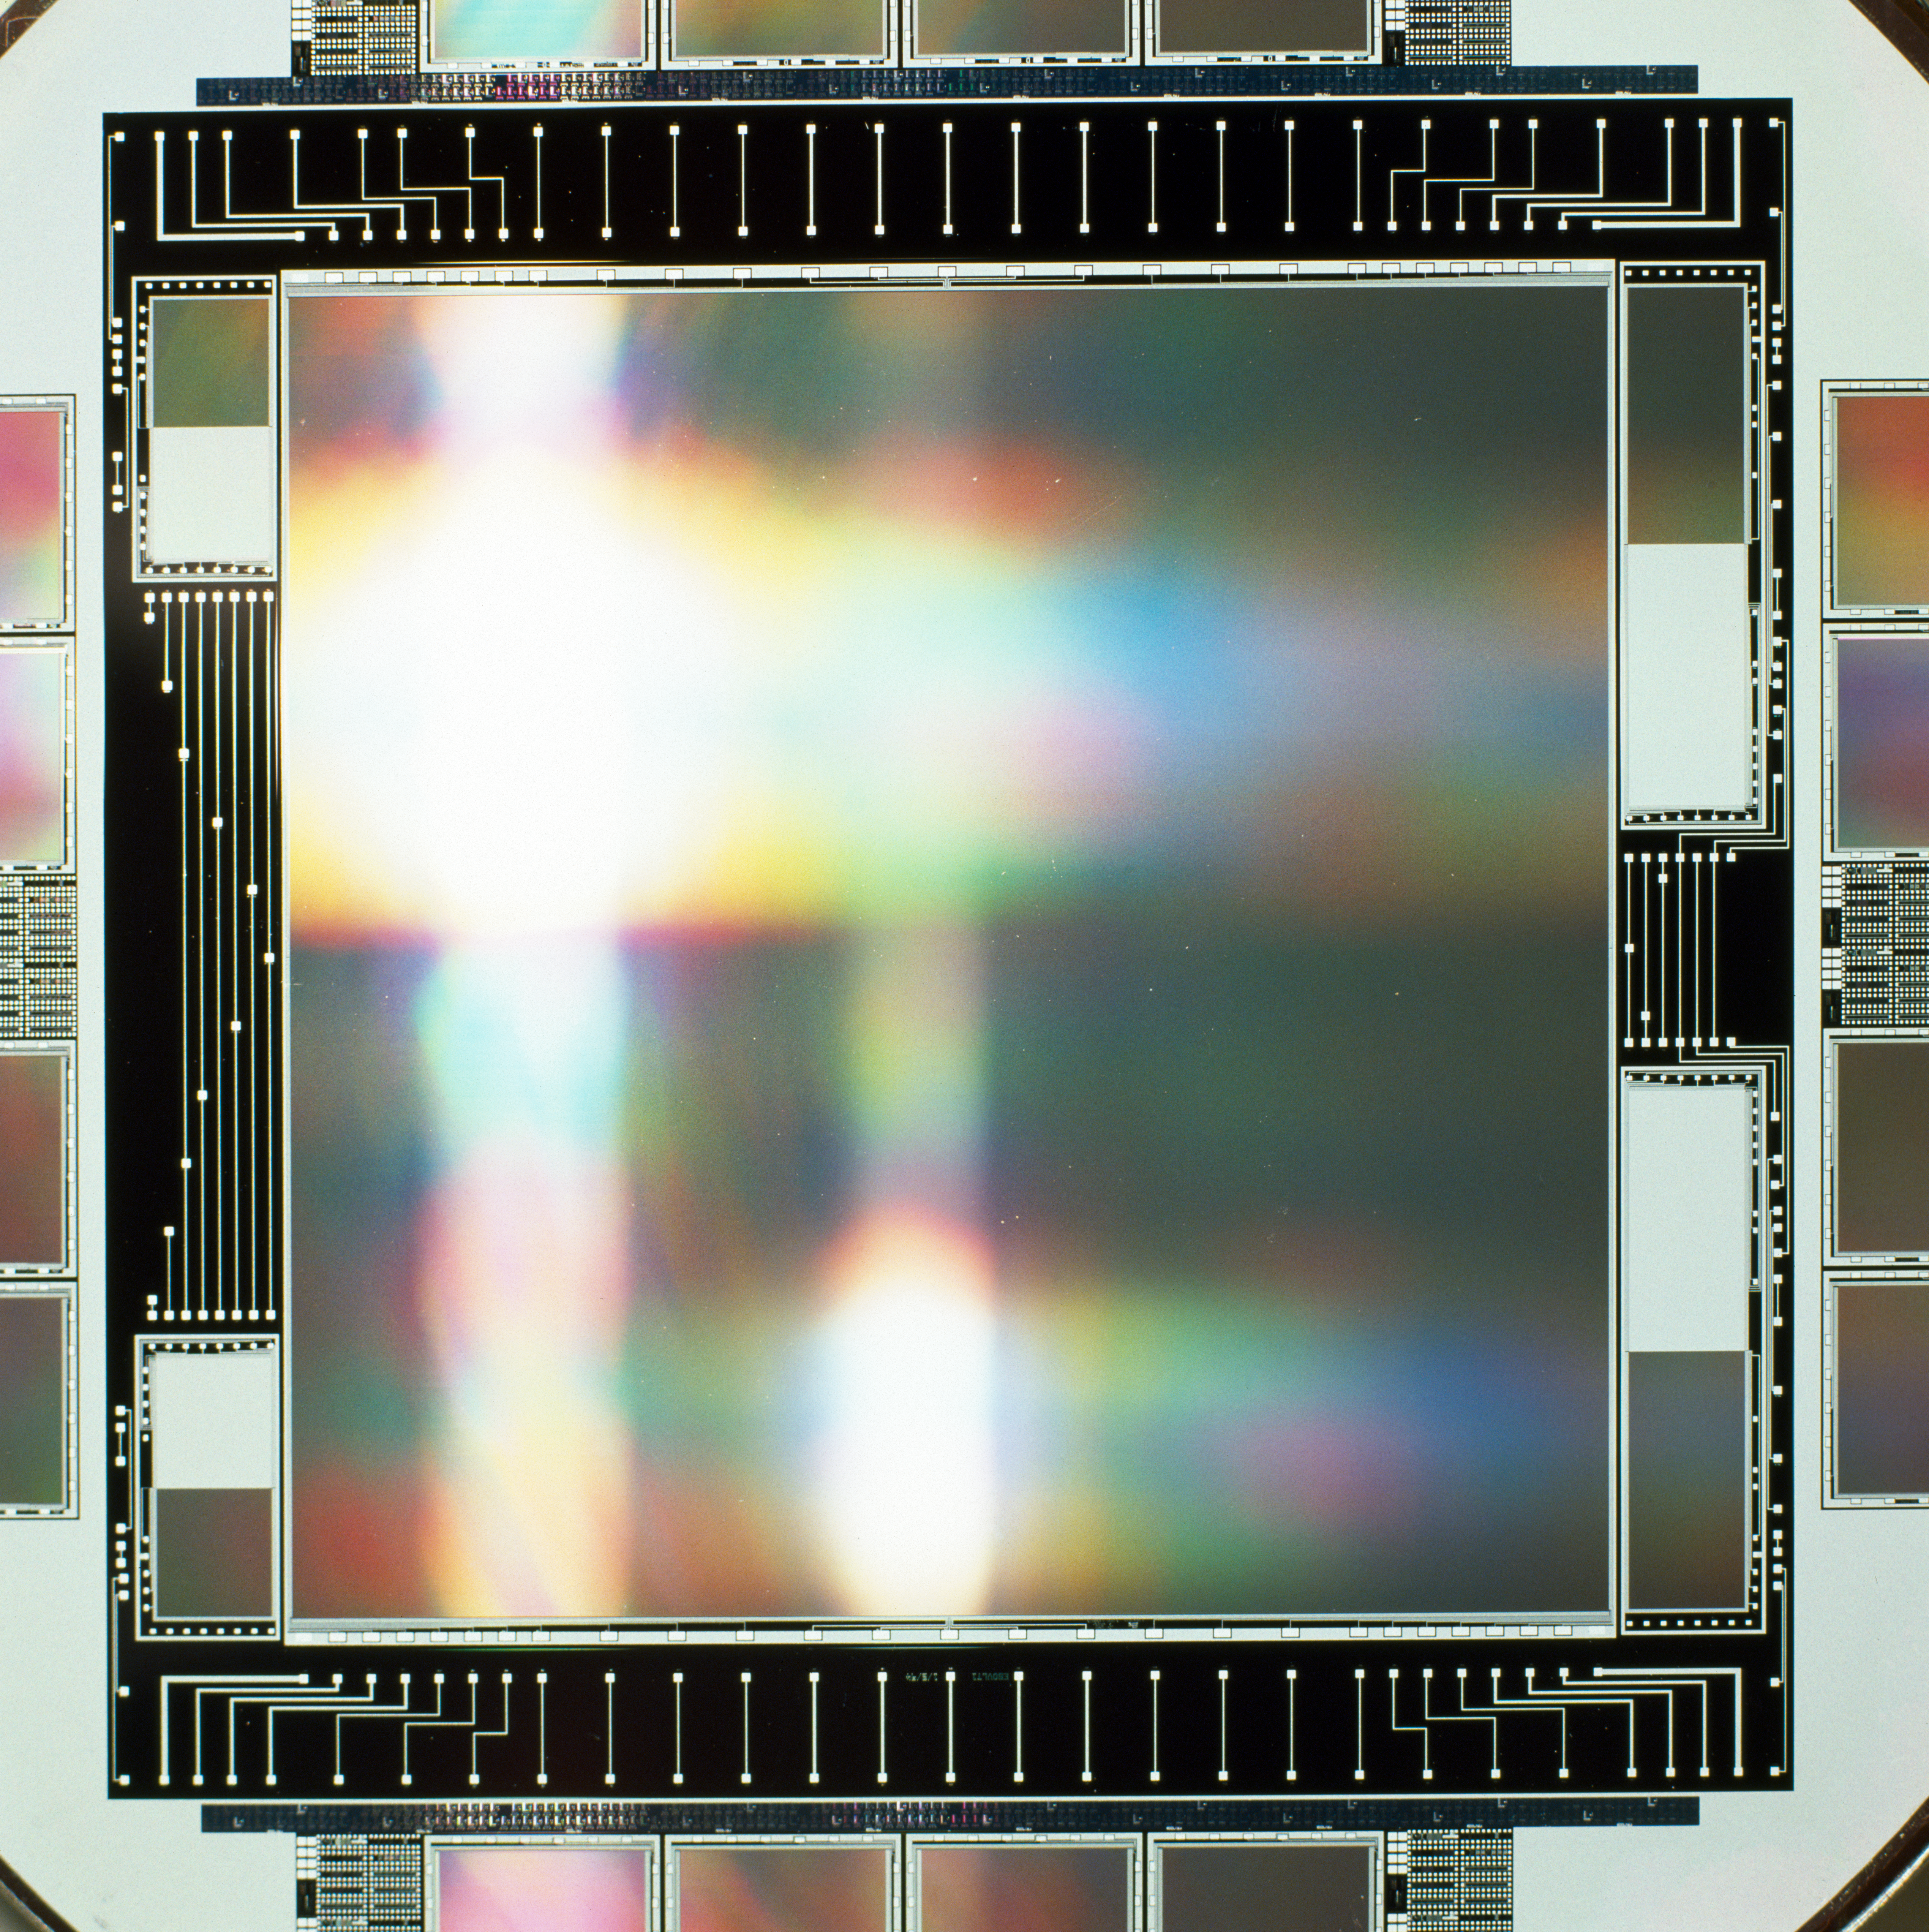

CCD for VLT test camera

A close-up photograph of the CCD for the VLT Test Camera. Image taken in 1994.

Credit: ESO/H.H.Heyer